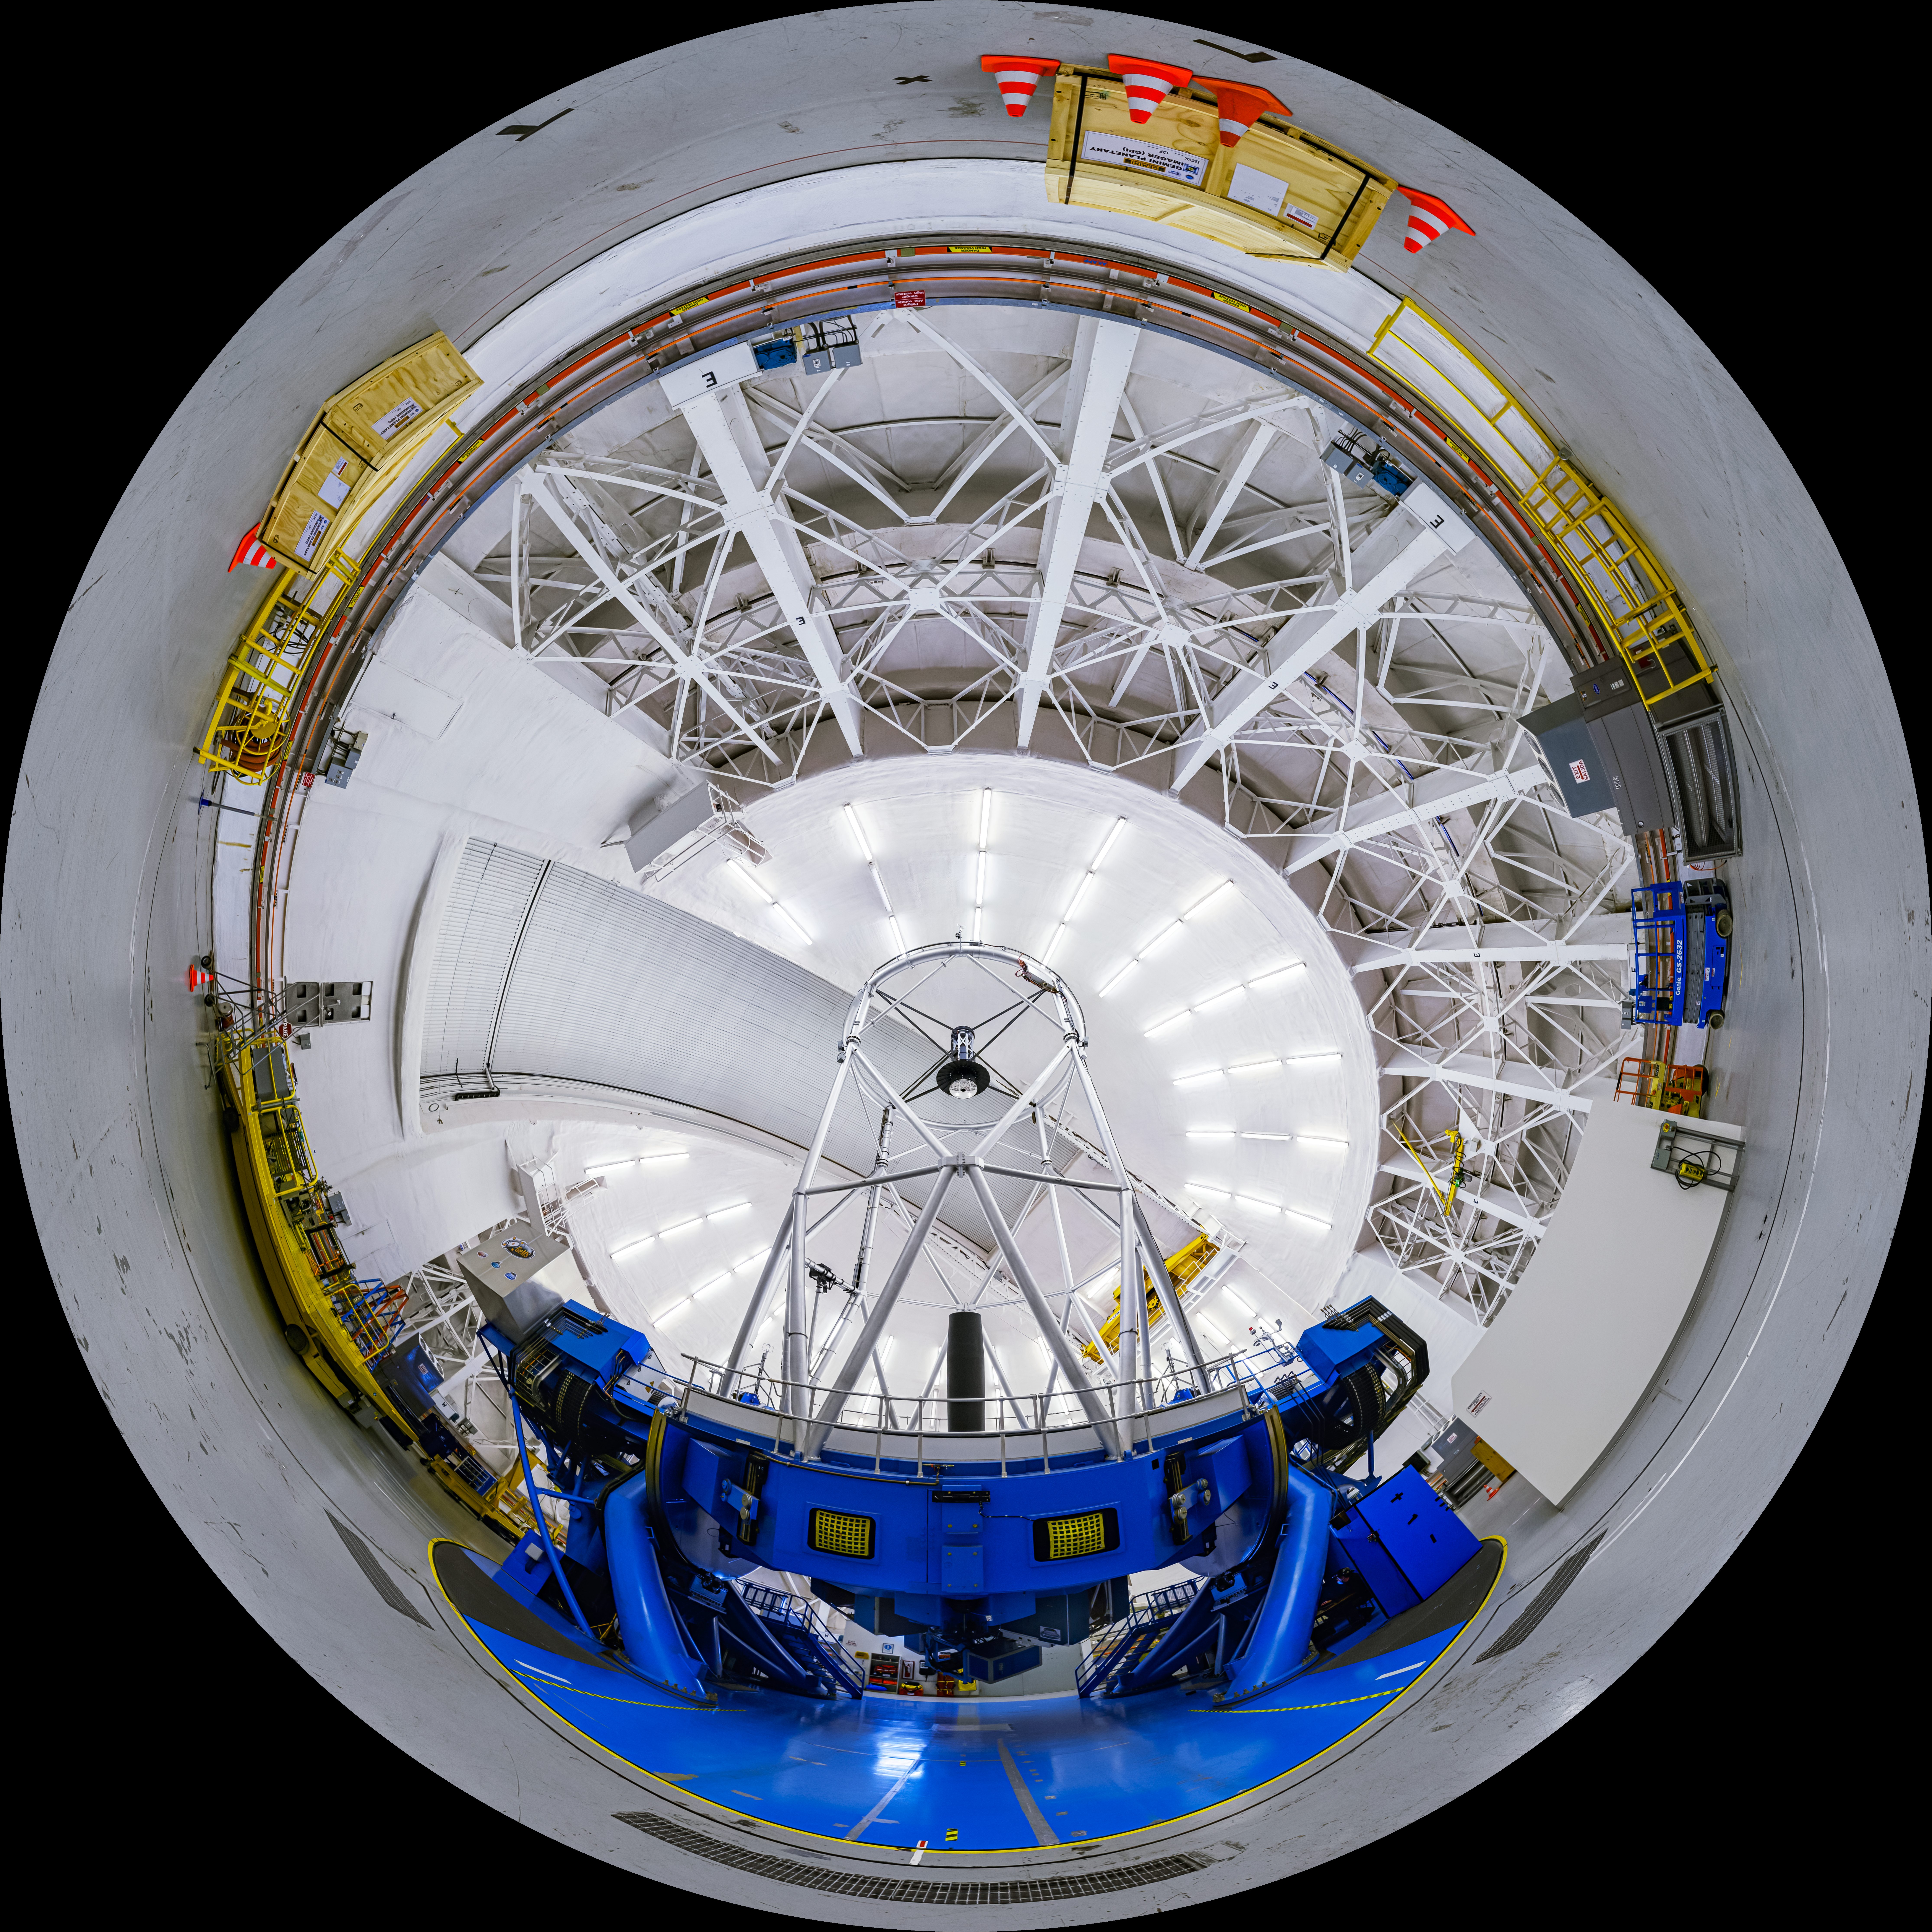

Gemini South Interior Fulldome

A fulldome view of the interior of the Gemini South Telescope, one half of the International Gemini Observatory, operated by NSF NOIRLab.

A 360 panorama version of this image can be found here.

Credit: International Gemini Observatory/NOIRLab/NSF/AURA/P. Horálek